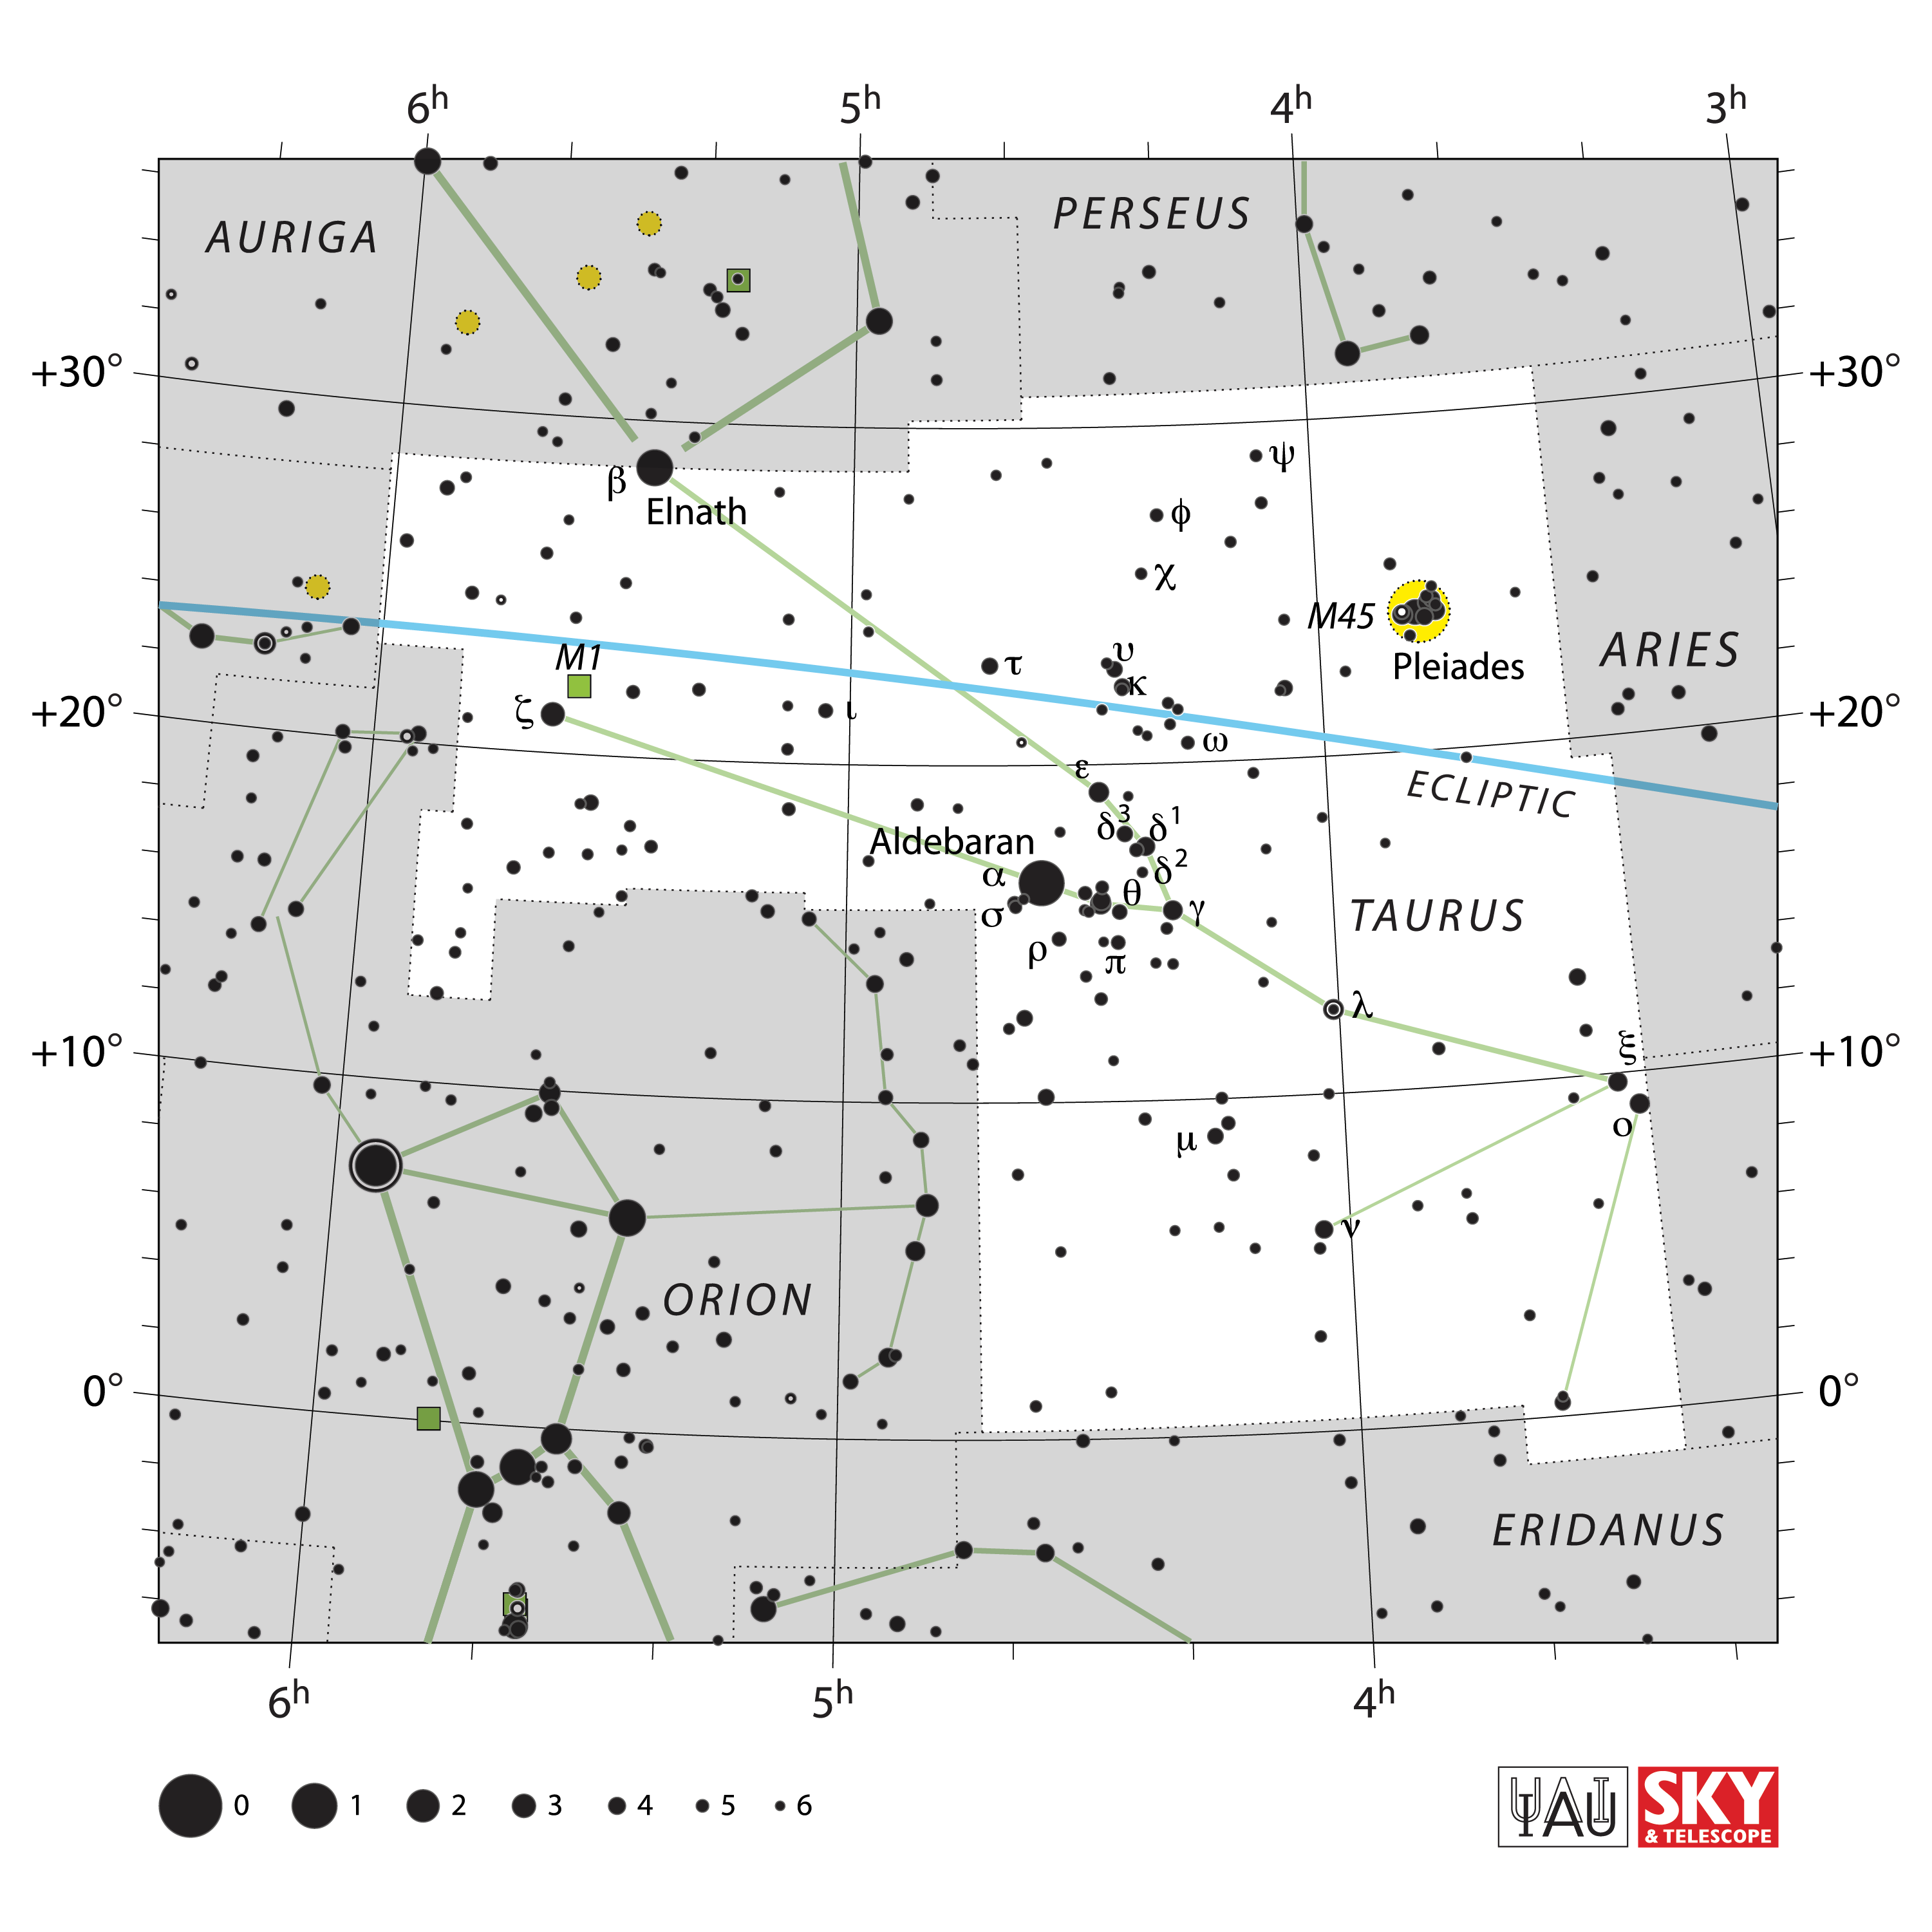

Taurus

Credit: IAU and Sky & Telescope